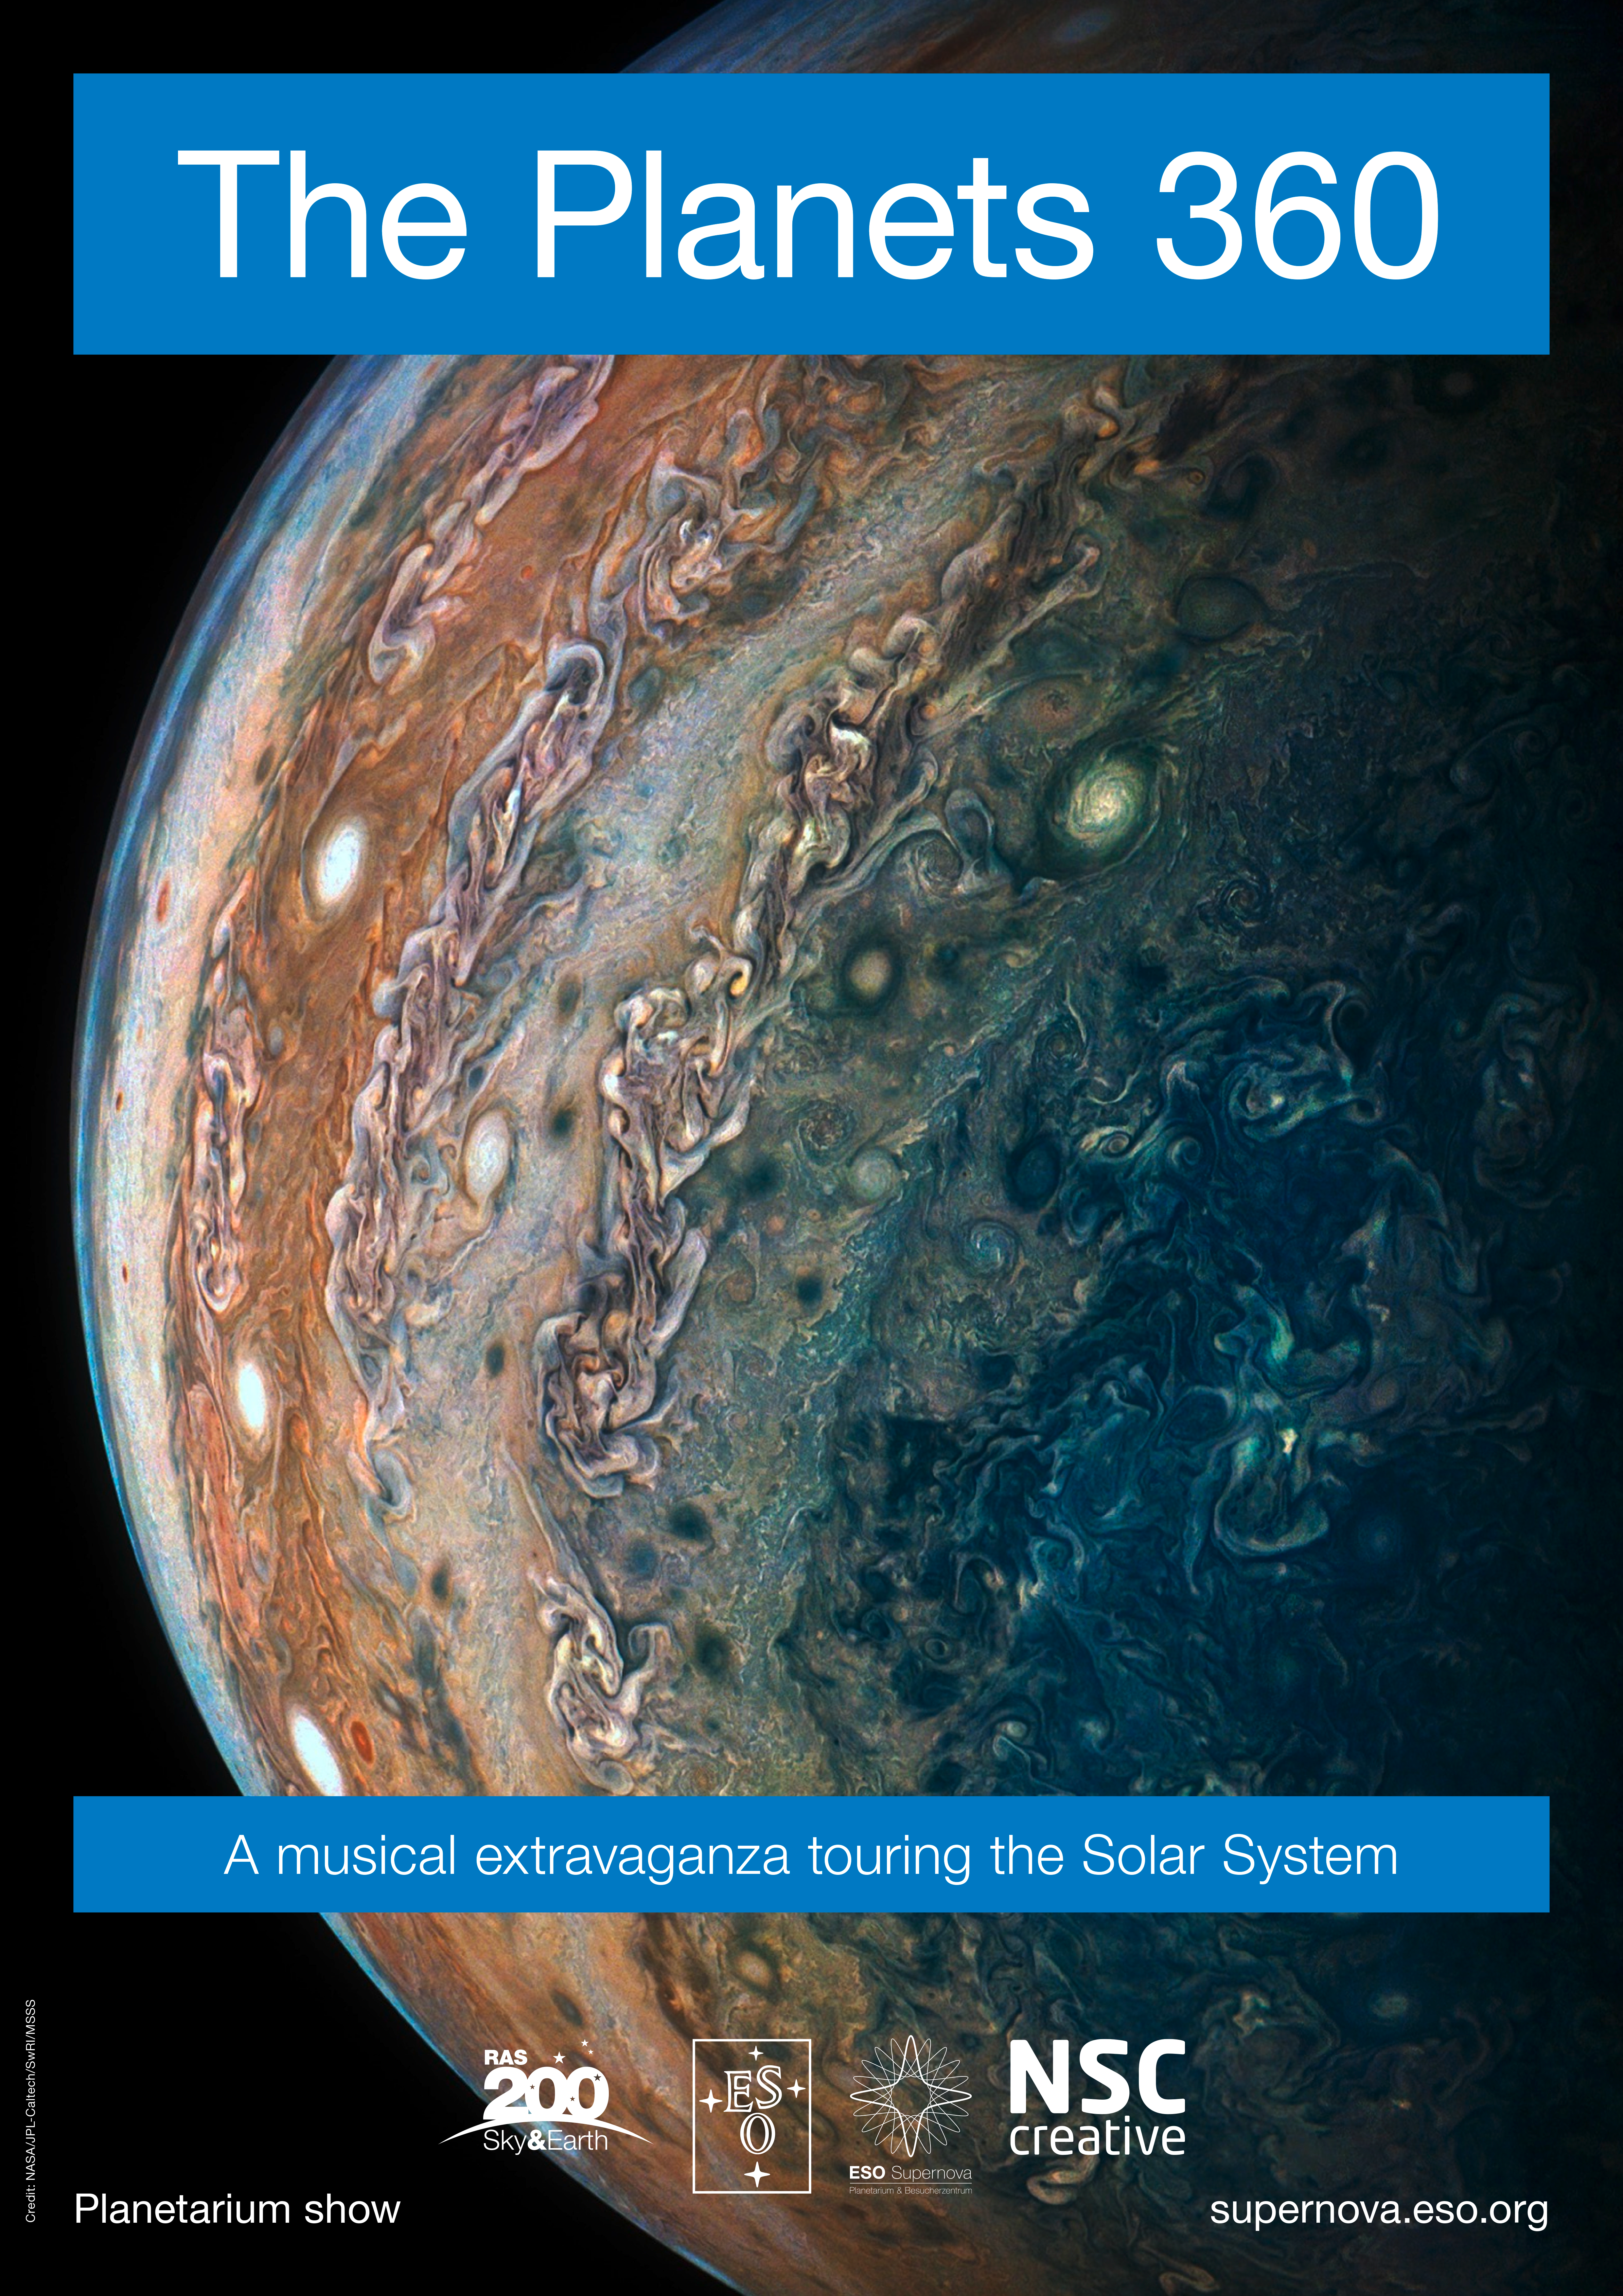

Poster for: The Planets 360

Poster for: The Planets 360

Credit: ESO